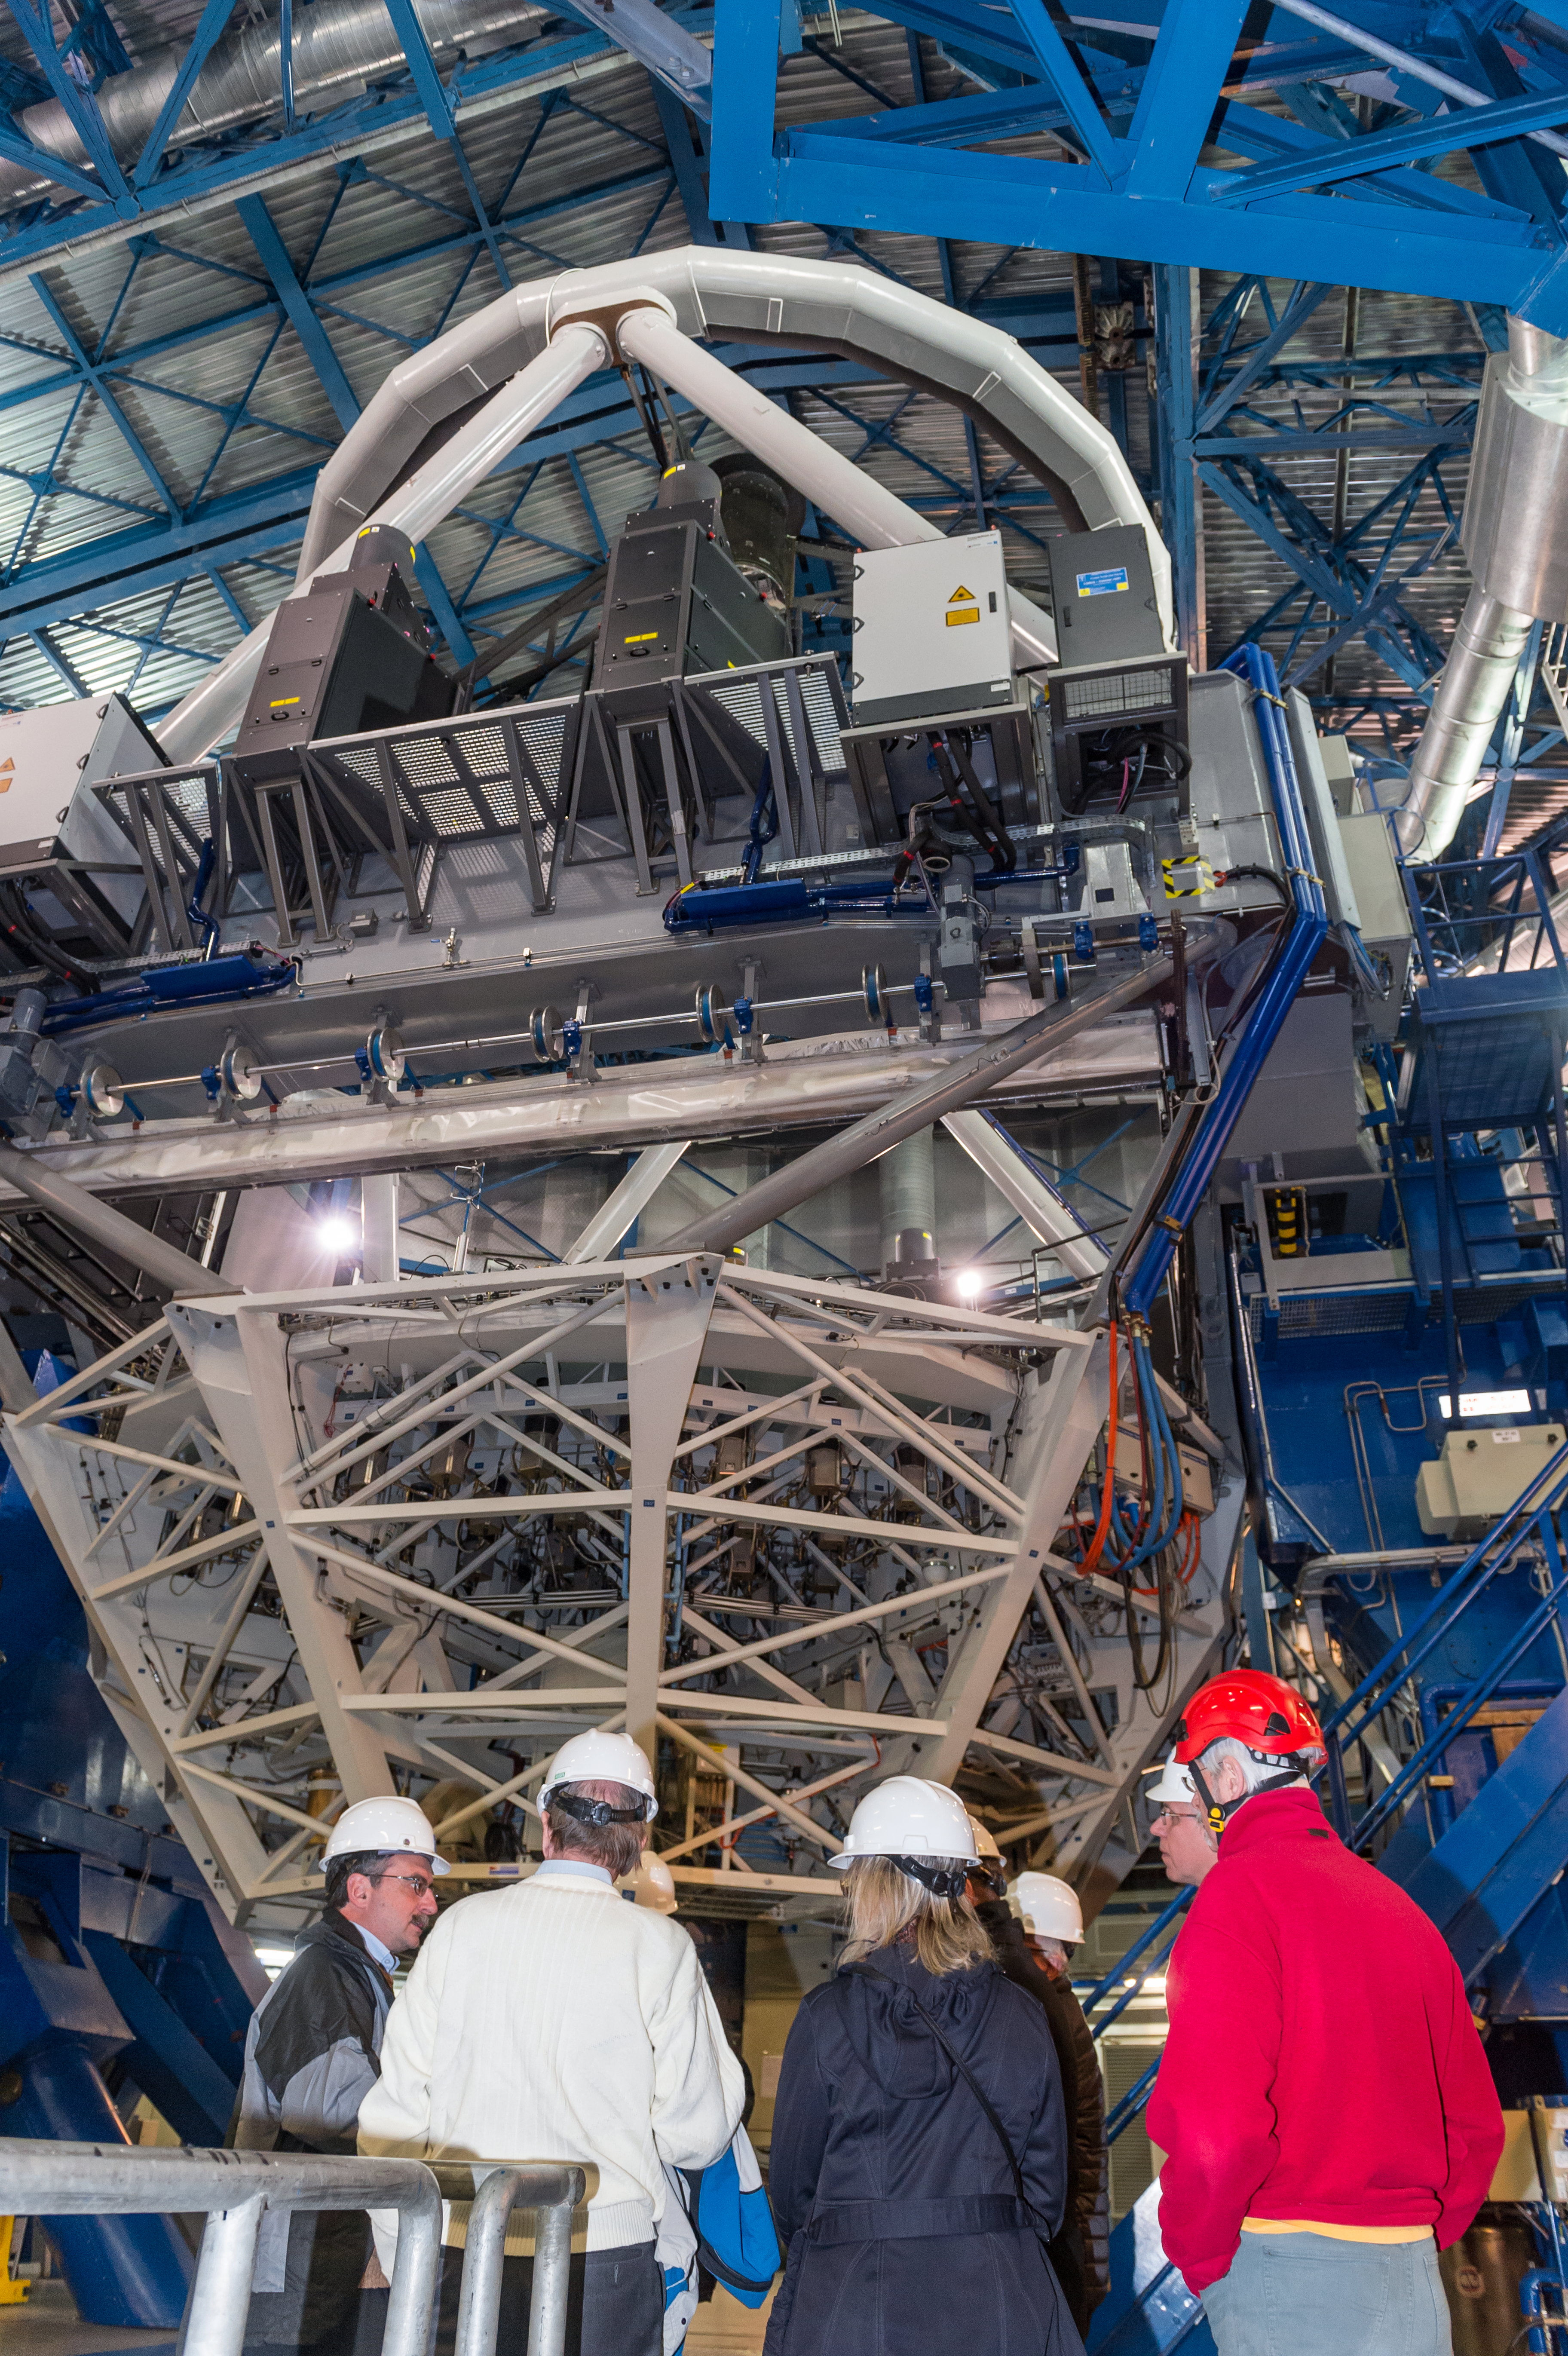

Celebrations for the first light of the Four Laser Guide Star Facility on ESO’s VLT

On 26 April 2016 an event at ESO’s Paranal Observatory in Chile marked the brilliant first light for the four powerful lasers that form a crucial part of the adaptive optics systems on ESO’s Very Large Telescope. Attendees were treated to a spectacular display of cutting-edge laser technology against the majestic skies of Paranal. These are the most powerful laser guide stars ever used for astronomy and mark the first use of multiple laser guide stars at ESO.

This picture shows some of the distinguished visitors to the event enjoying the celebrations.

Credit: ESO/F. Kamphues